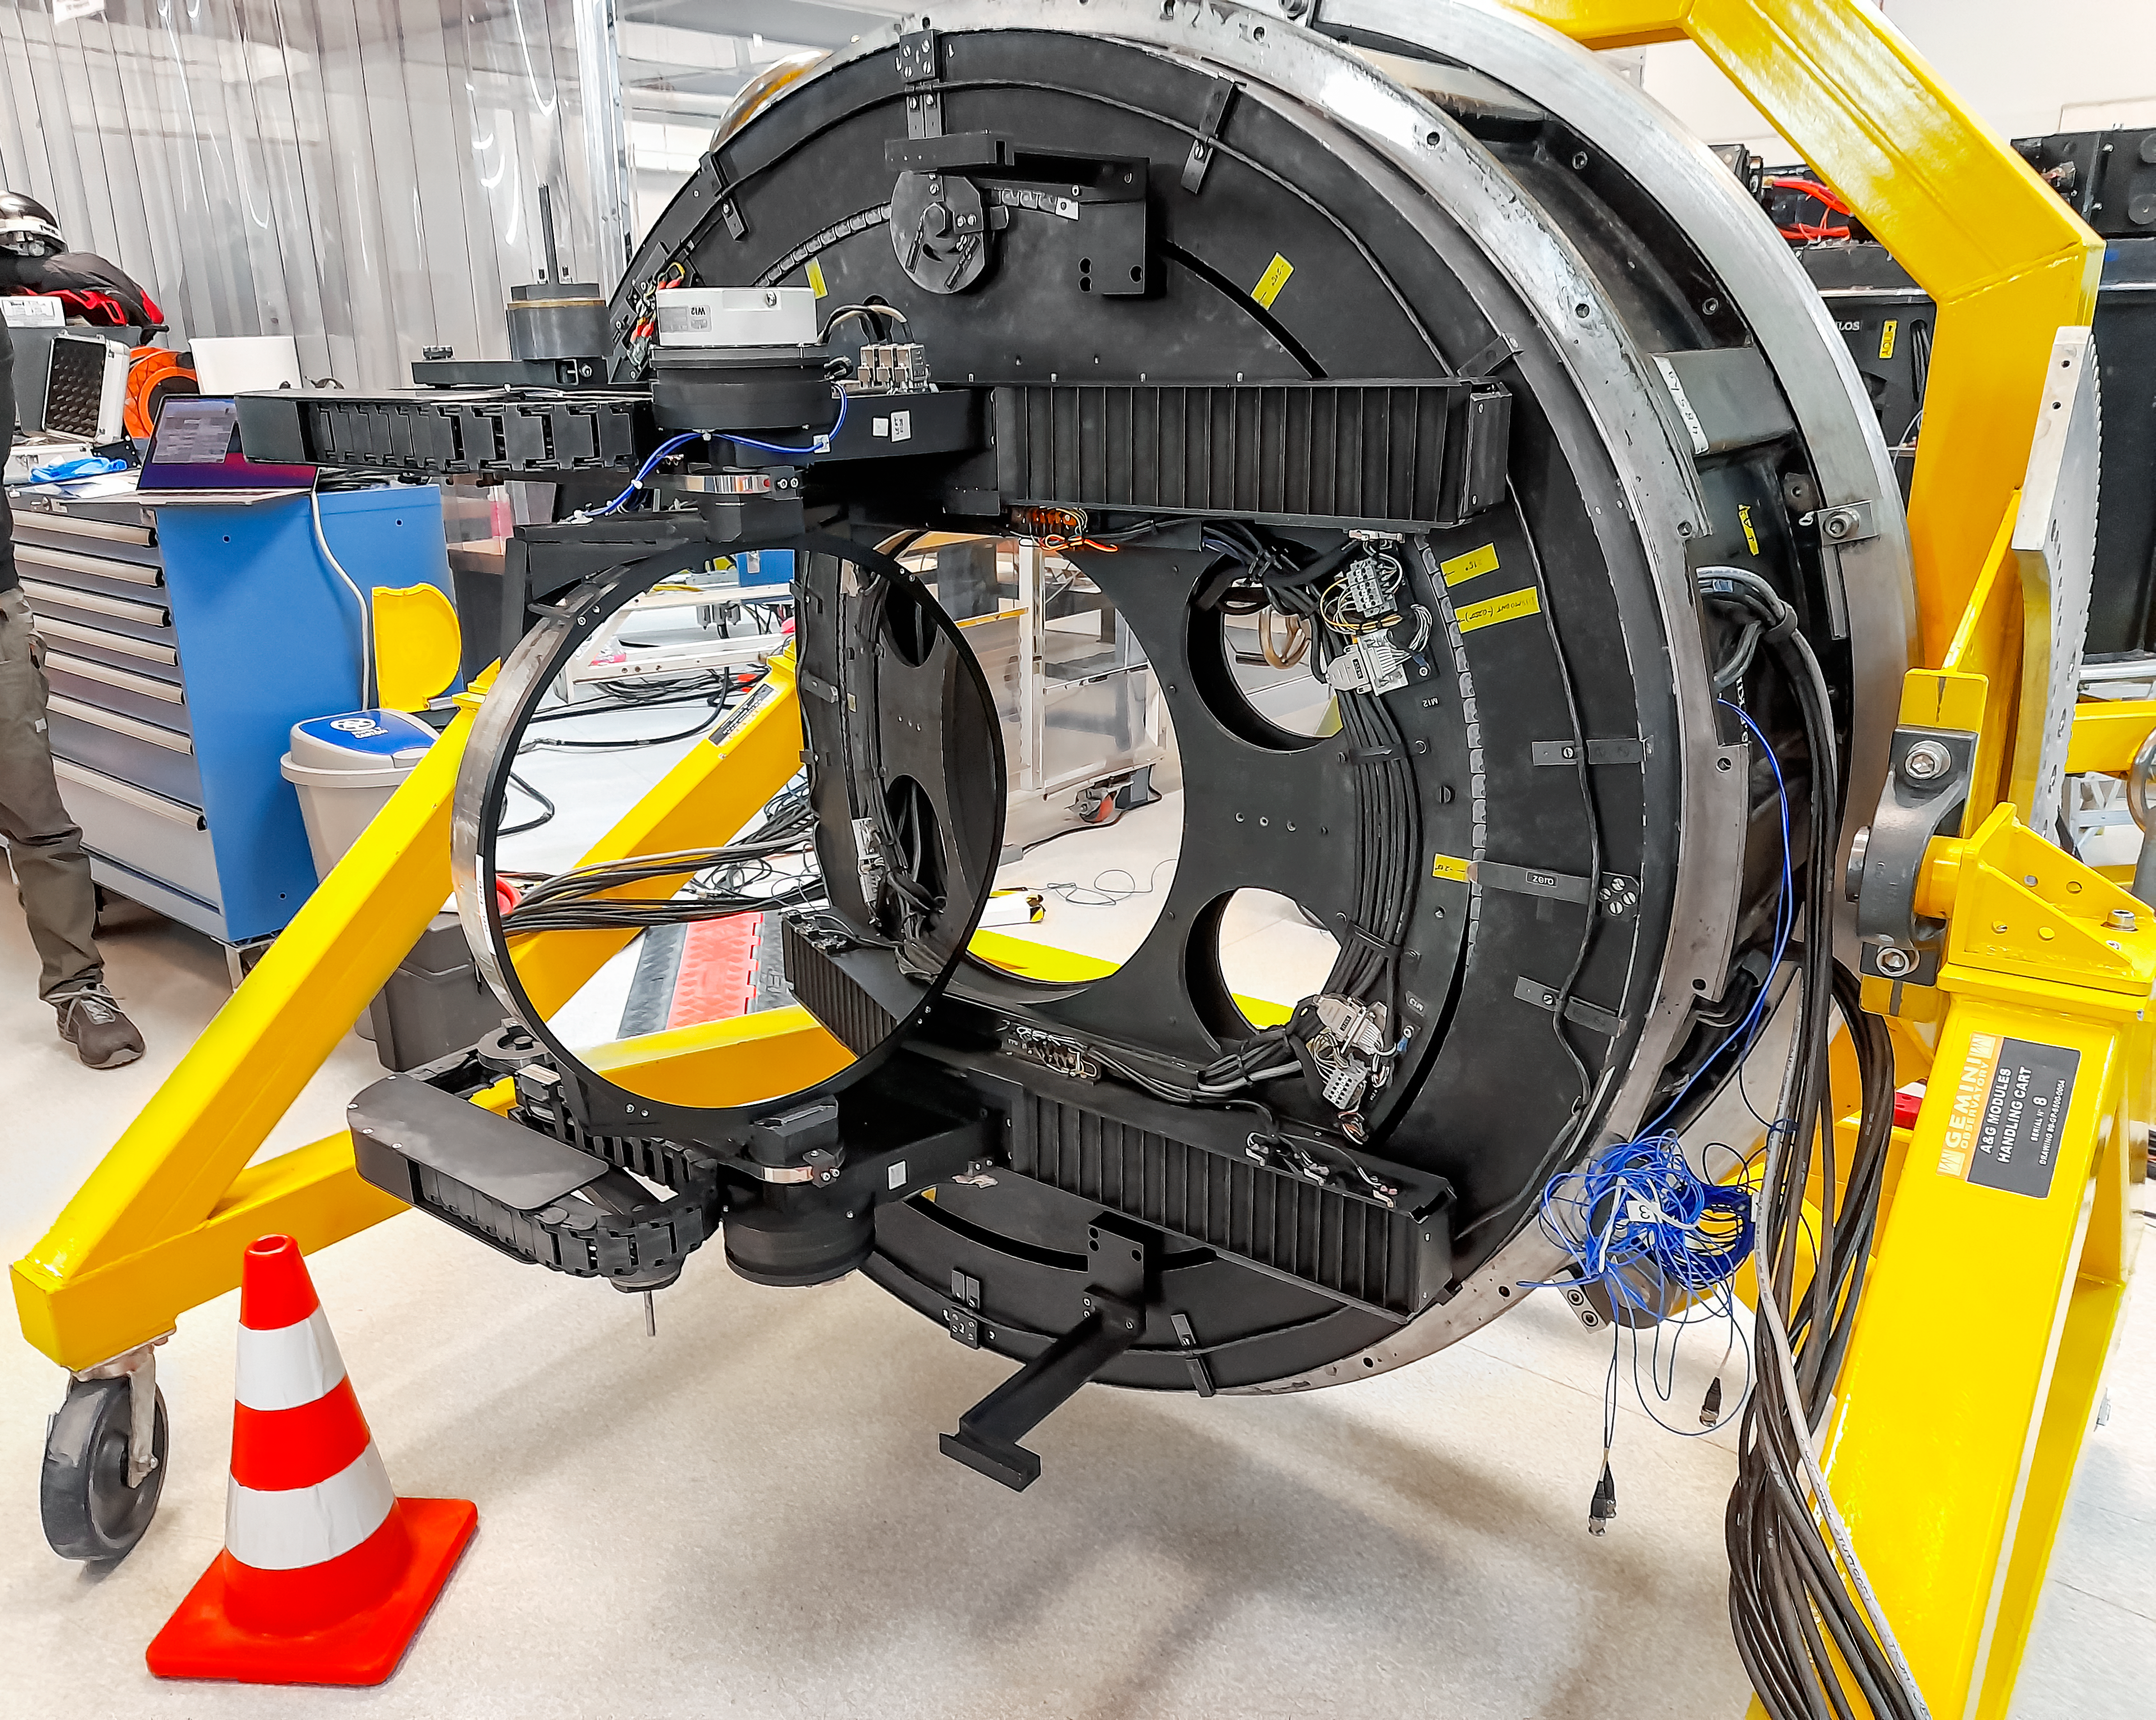

Testing Gemini South Science Fold Mirror

The Gemini South Science Fold Mirror under test during the maintenance shutdown.

Credit: NOIRLab/NSF/AURA